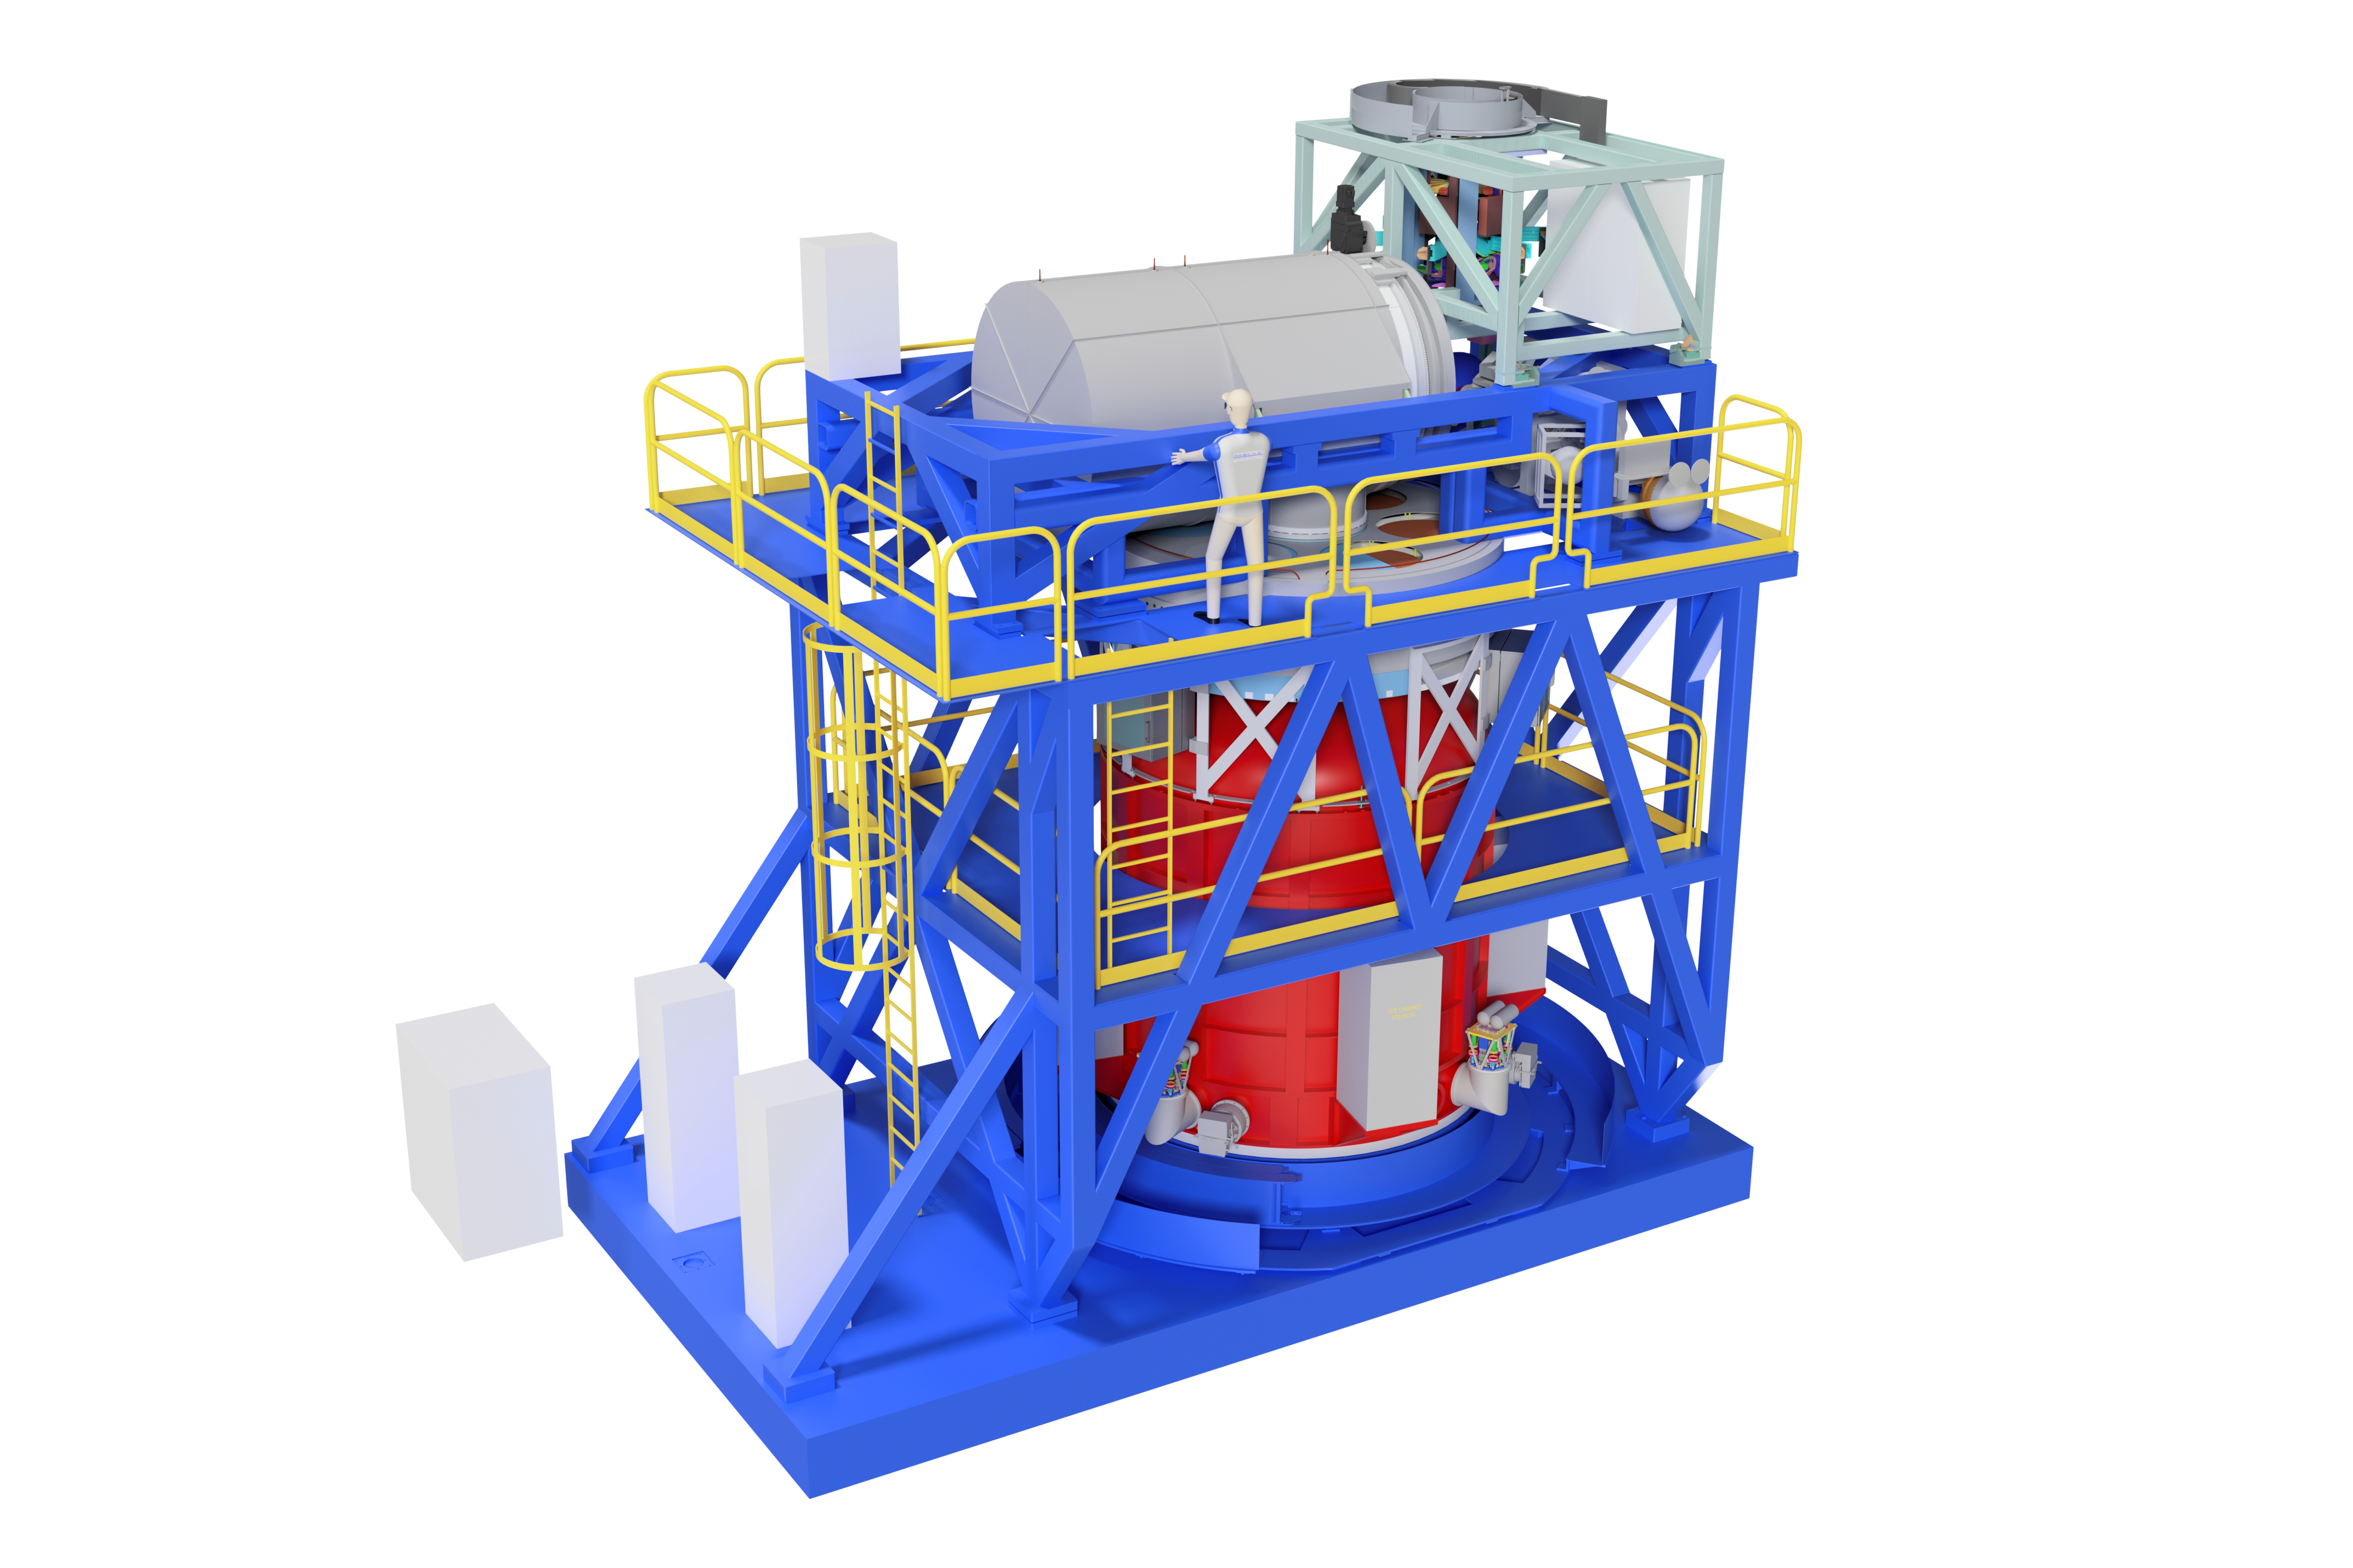

HARMONI

This computer-generated model shows the entire HARMONI instrument. The heart of the instrument is a large, rotating cryostat that houses the Integral Field Spectrograph. This contains pre-optics, field splitters and image slicers, spectrographs and science detectors. The instrument will be one of the first instruments installed on the ELT.

The design of HARMONI makes it easy to calibrate and operate, providing the ELT with "point-and-stare” spectroscopic capabilities ideally suited to fully exploit the scientific potential of the telescope in its early years.

Credit: HARMONI Consortium